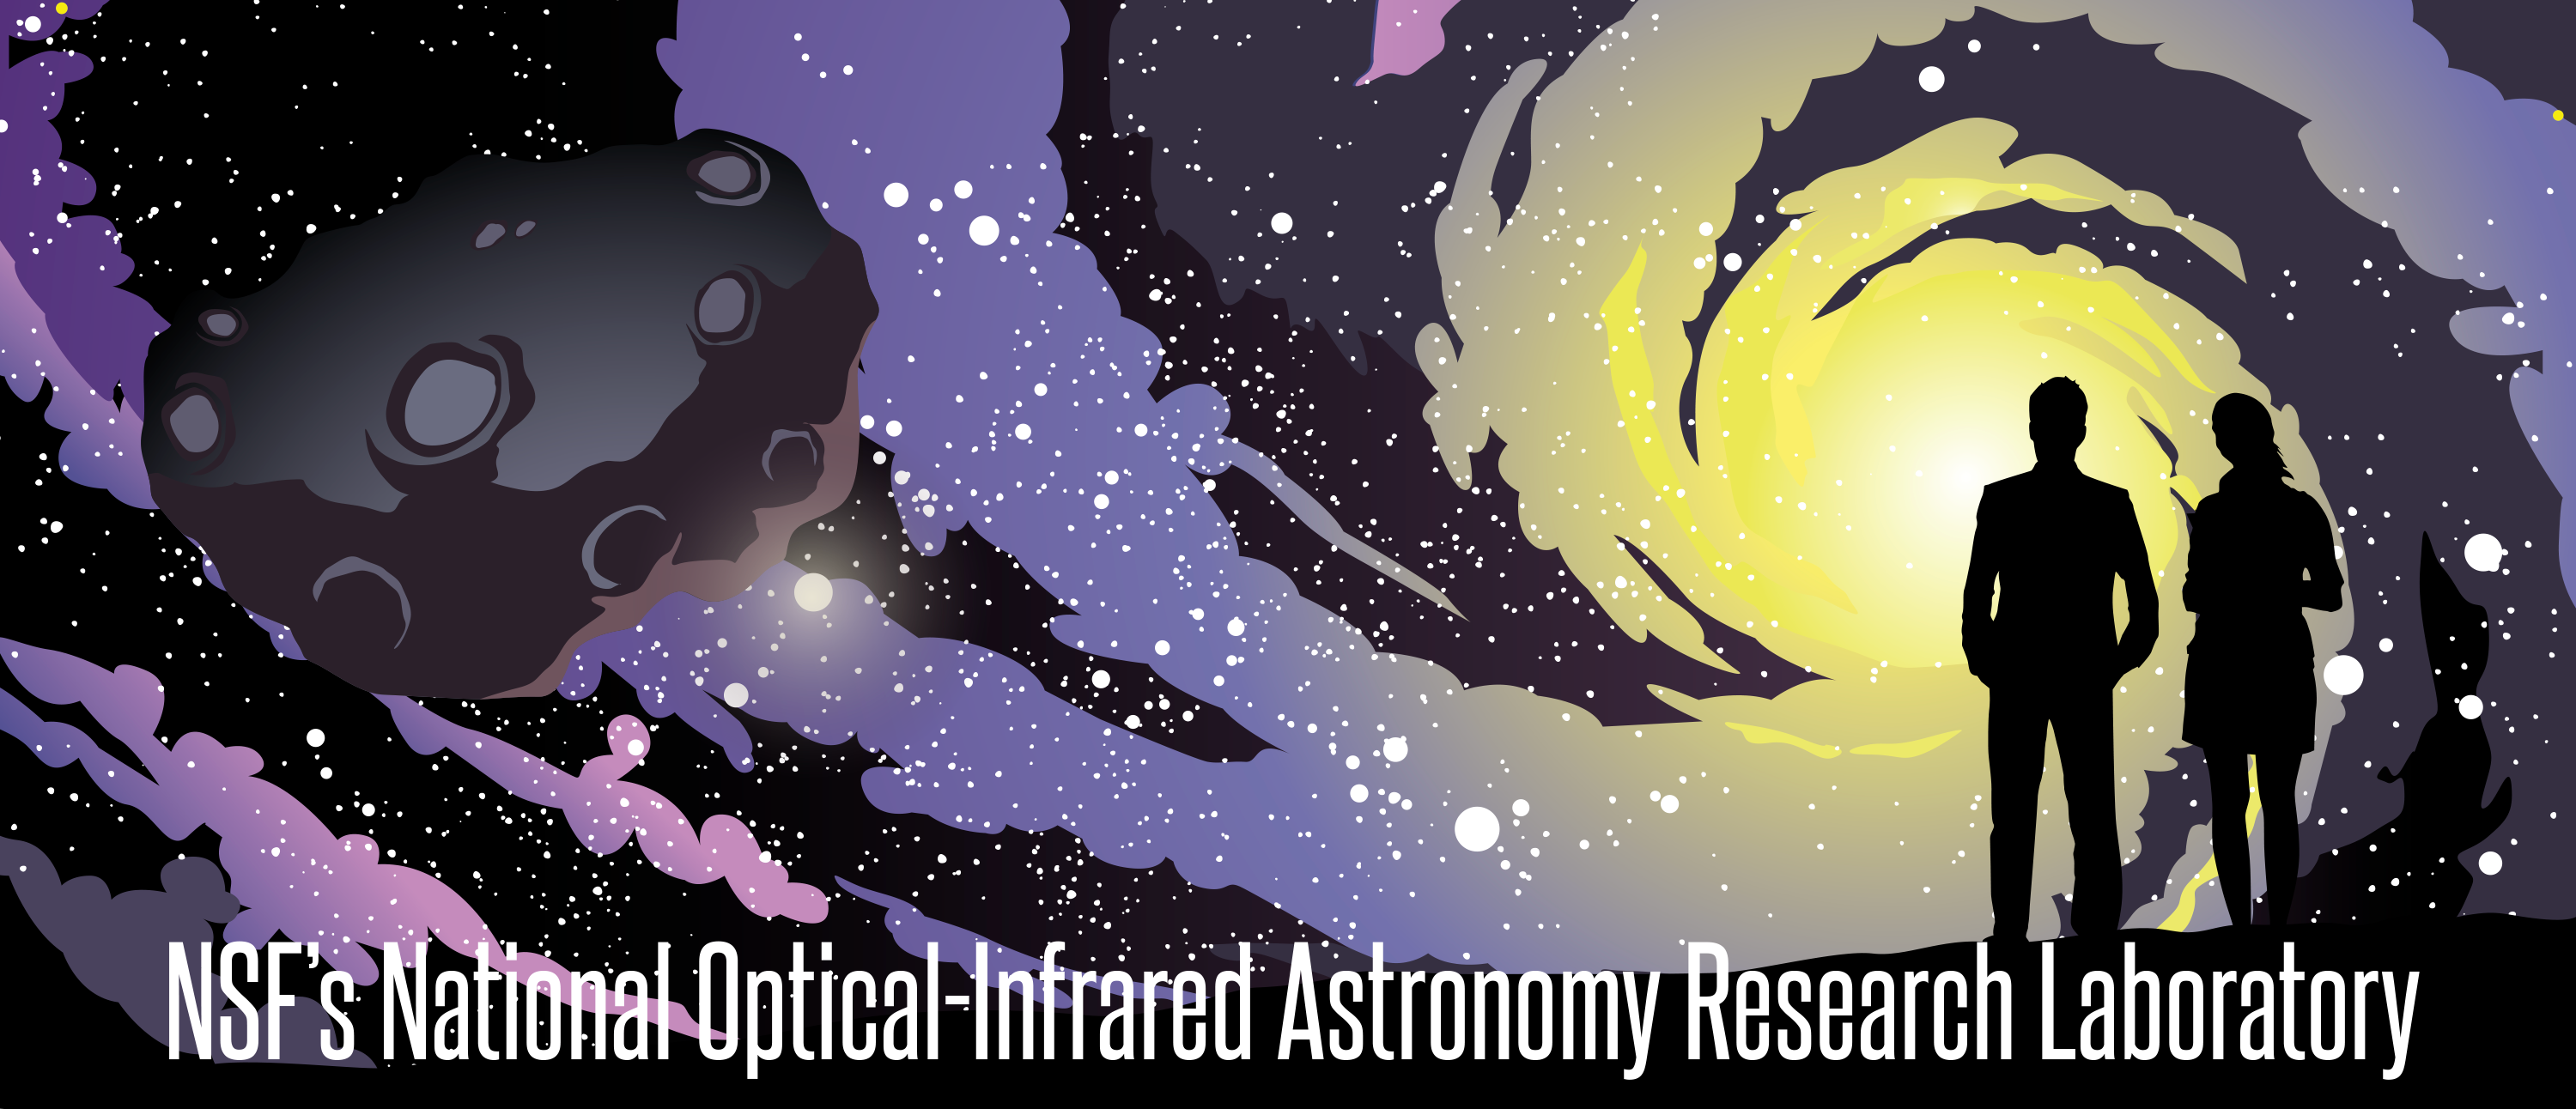

Key visual for the NSF NOIRLab

Credit: NOIRLab/NSF/AURA/P. Marenfeld